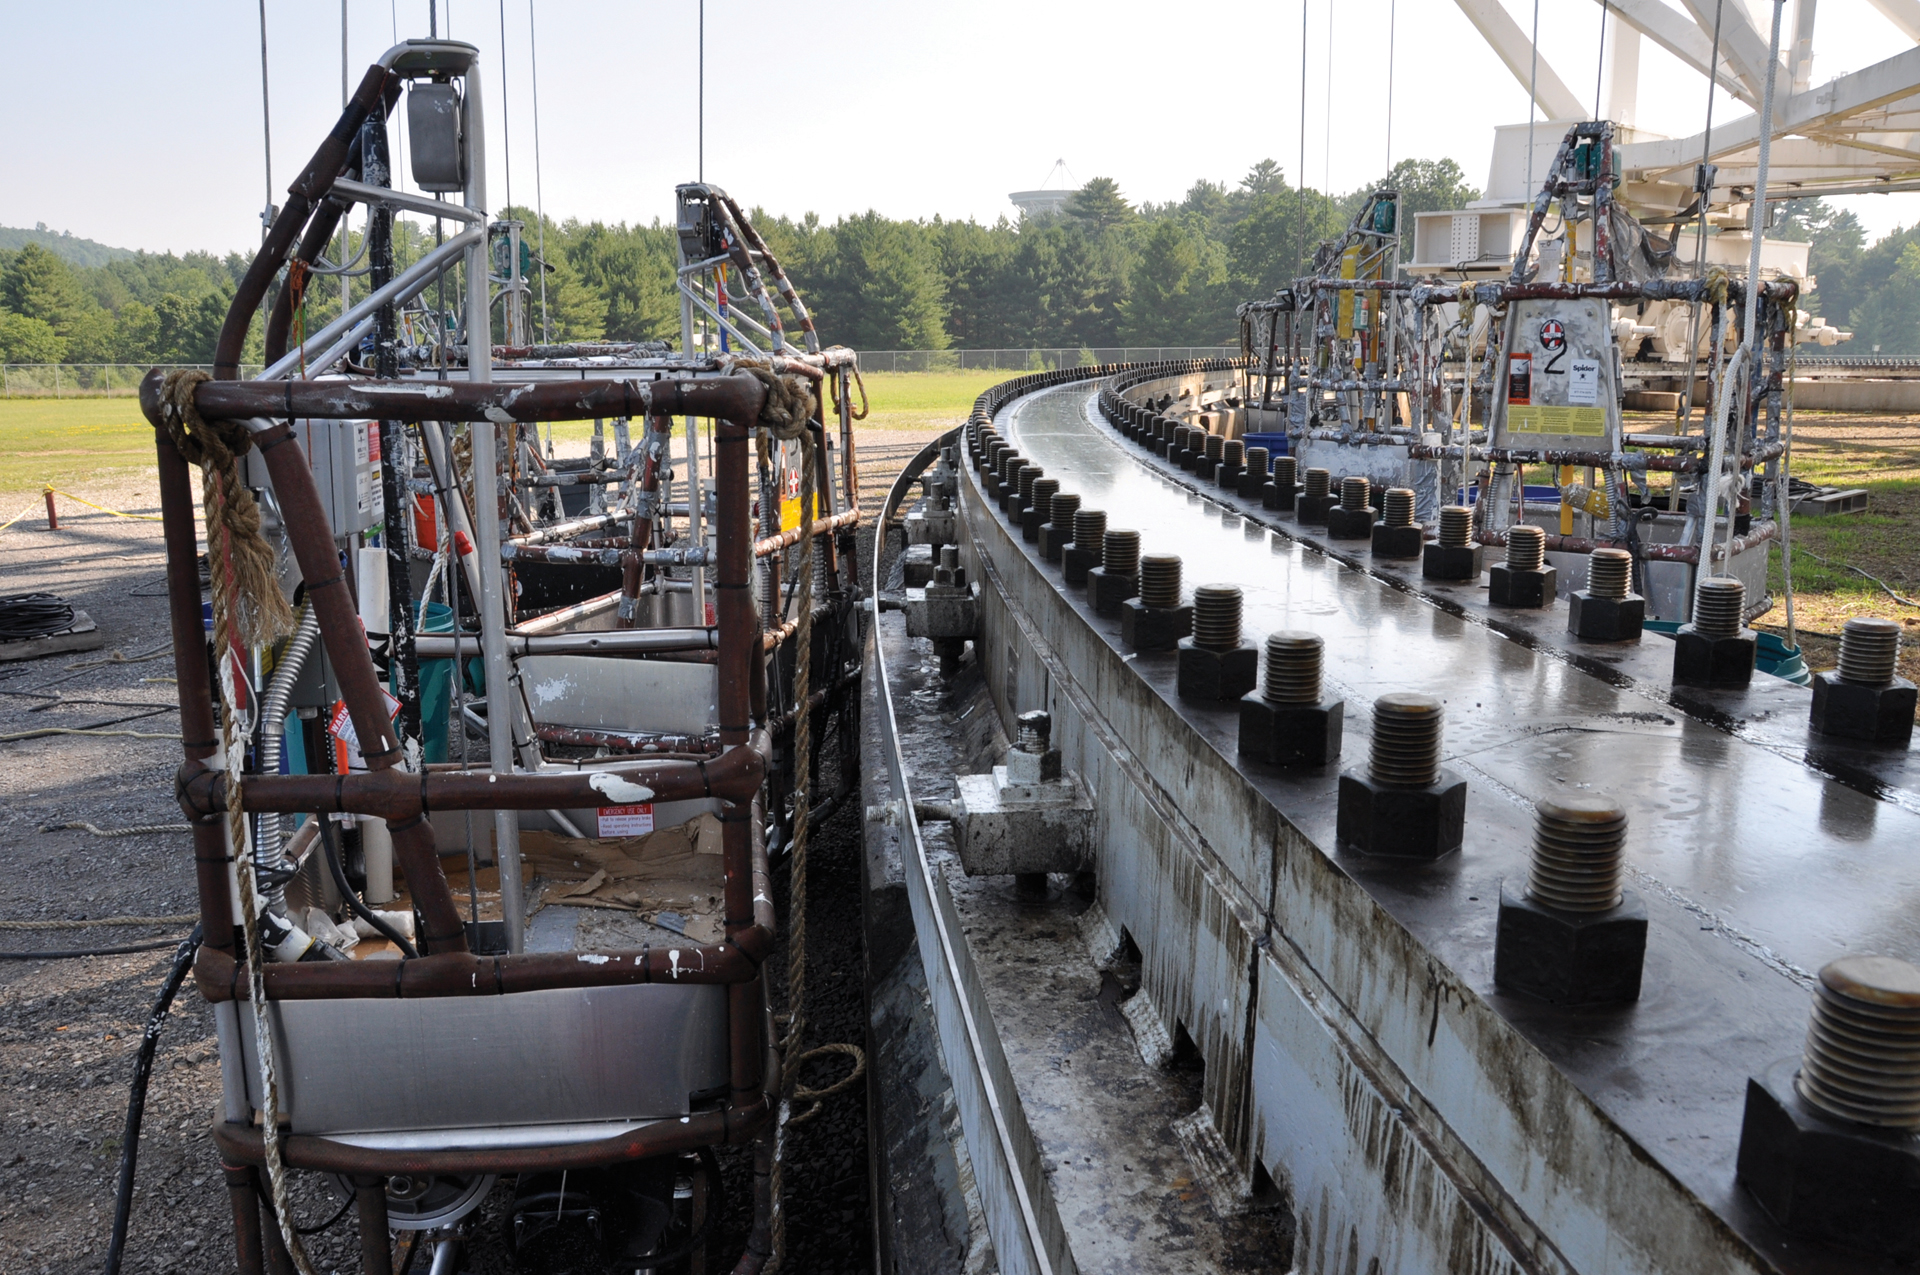

Hoists for the Painters

It takes years to completely repaint the Green Bank Telescope, and painters arrive every summer to keep this endless task going. The painters are suspended in these hoists beneath the backup structure of the GBT where they have 7,652 trusses to paint.

Credit: B. Saxton, NRAO/AUI/NSF